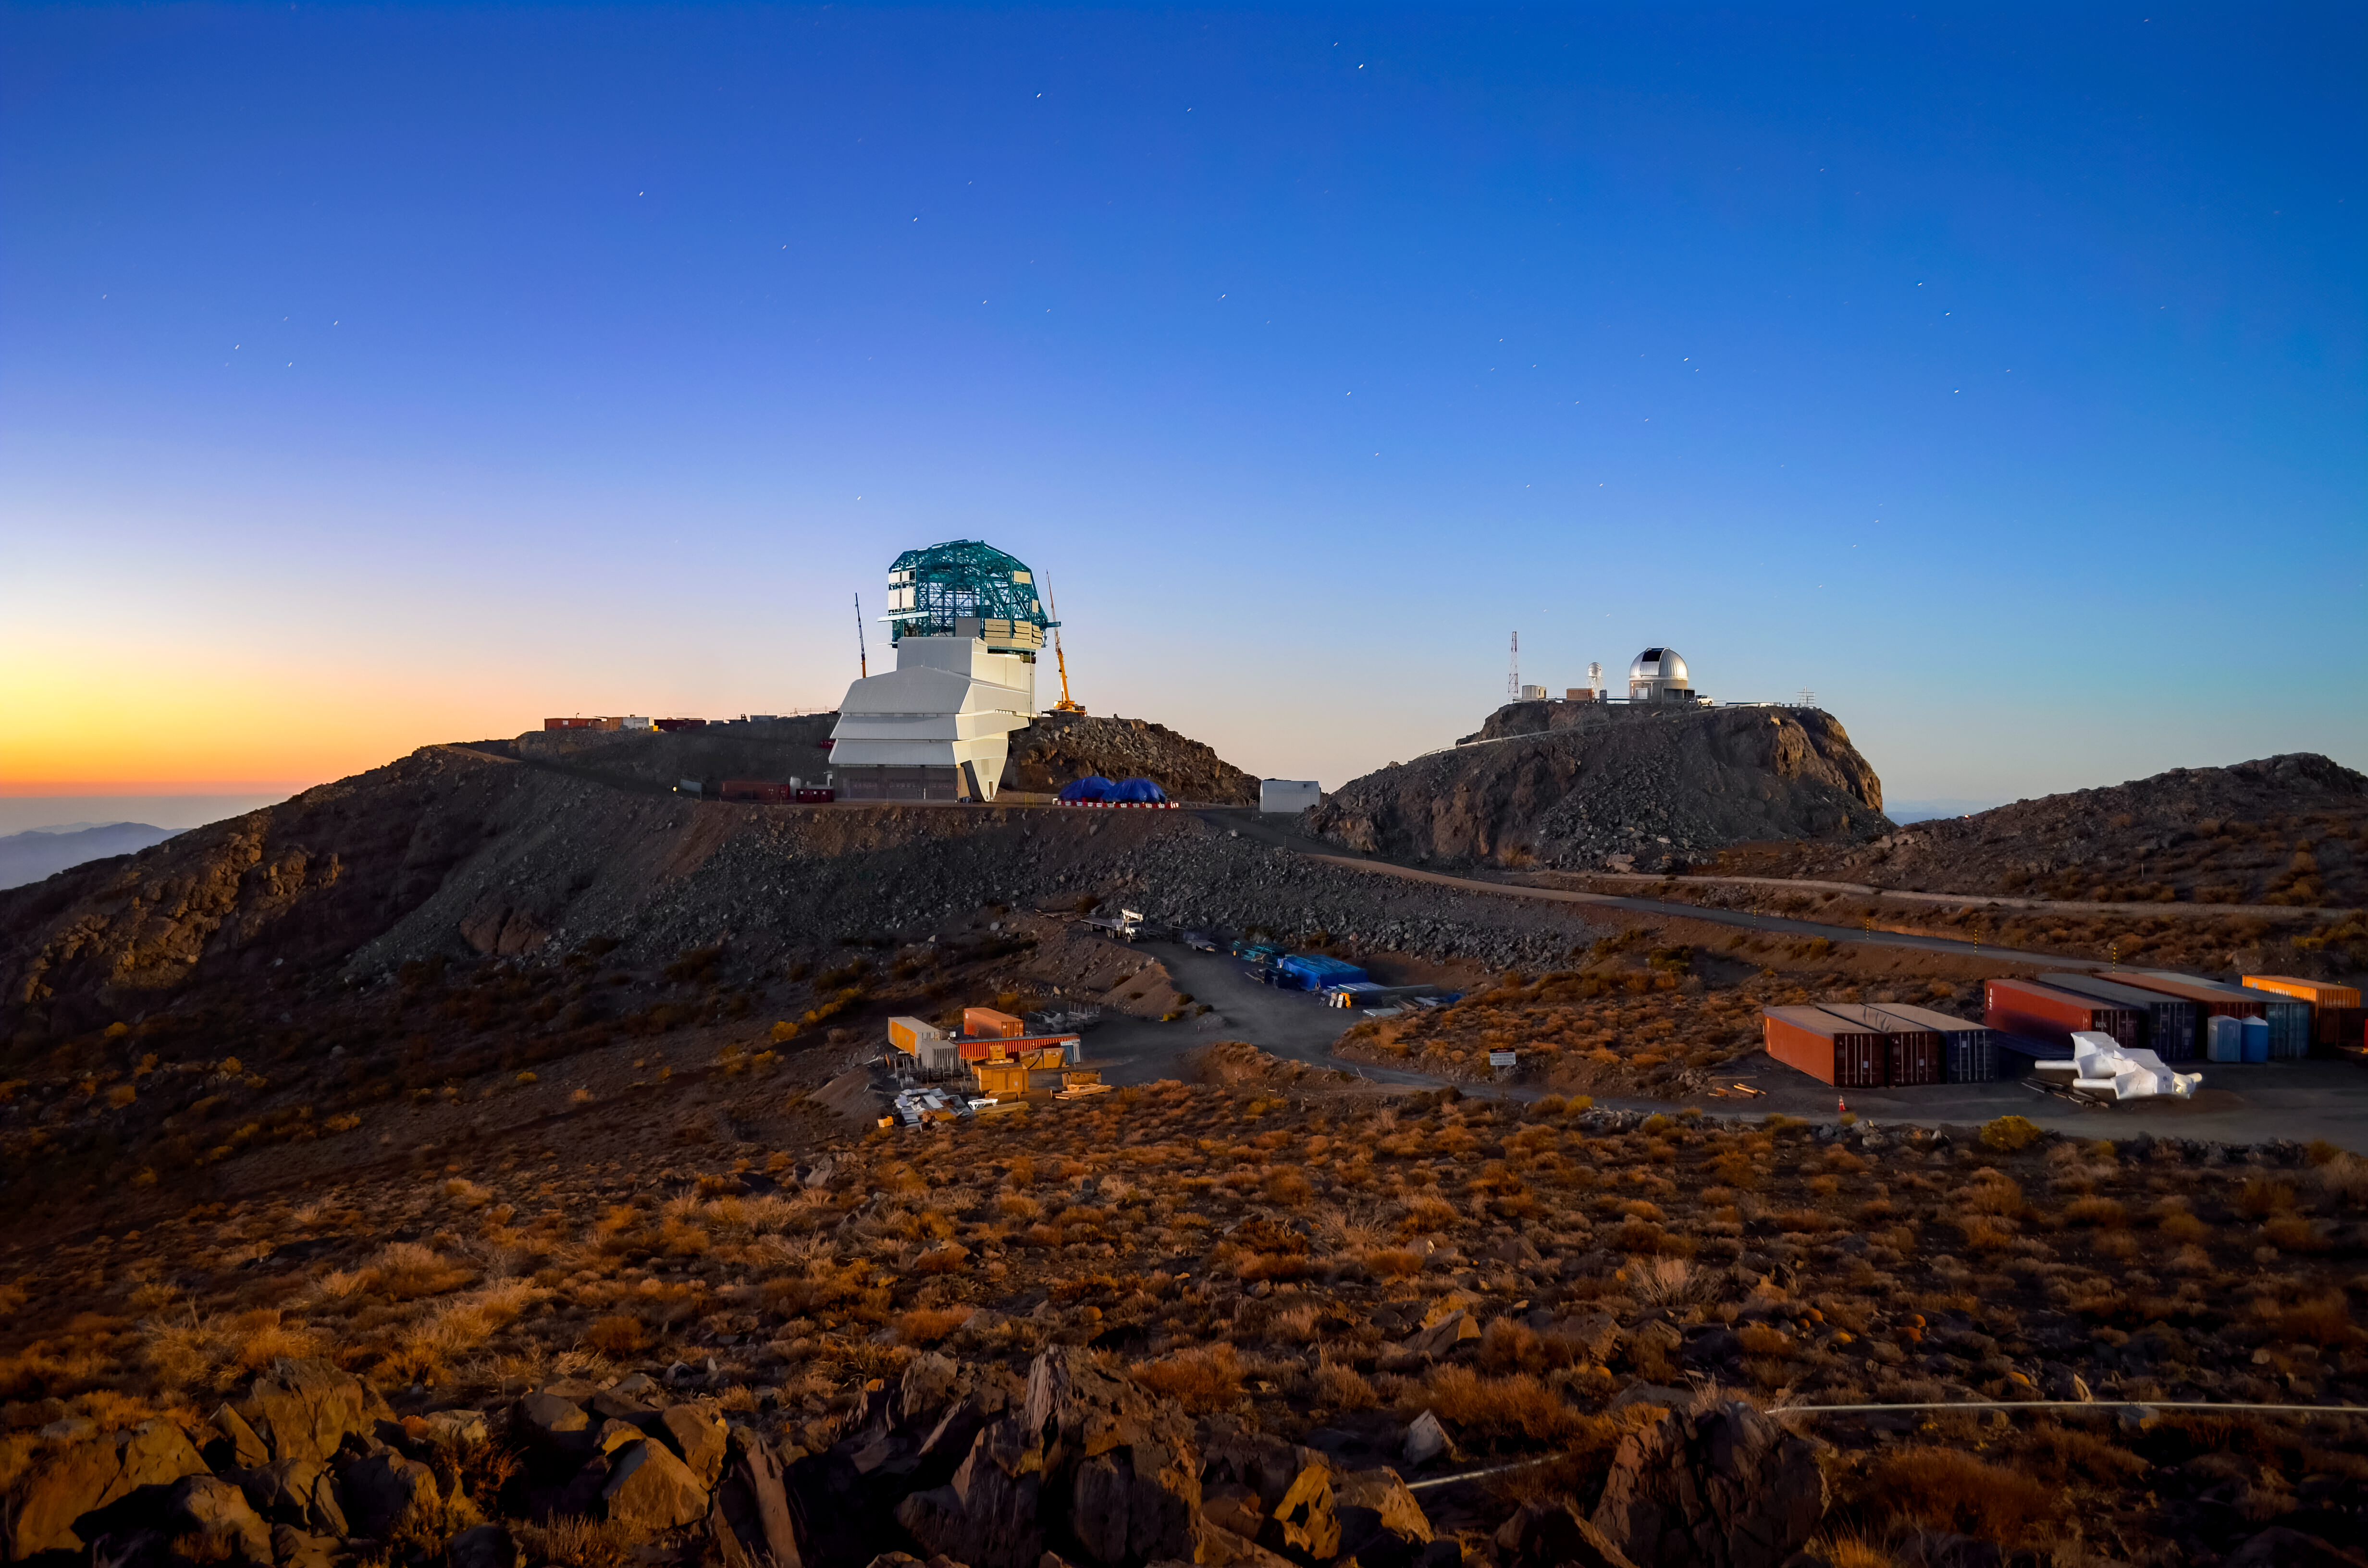

Rubin Observatory Under Starry Skies

A view of Rubin Observatory, looking toward the summit after sunset in 2019.

Credit: RubinObs/NOIRLab/SLAC/NSF/DOE/AURA